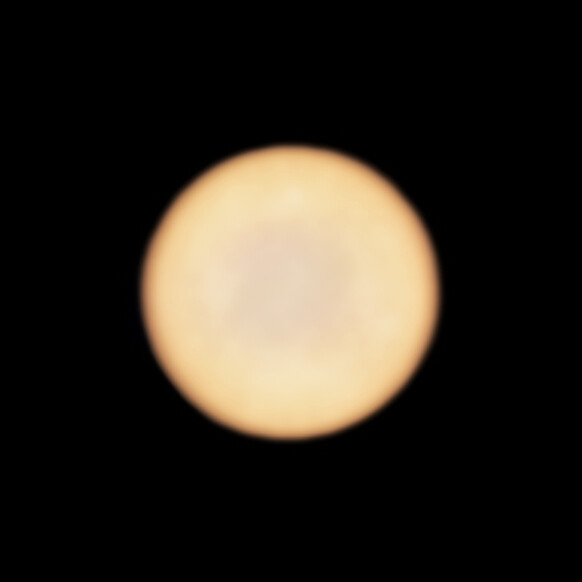

Venus as seen by ALMA

This new image from ALMA, the Atacama Large Millimeter/submillimeter Array (ALMA) shows planet Venus. Rather than a real feature on the planet, the patchiness of the disc may be due to the response of the interferometer to the very bright emission from Venus, which makes it hard to sample the largest scales accurately.

Credit: ALMA (ESO/NAOJ/NRAO), Greaves et al